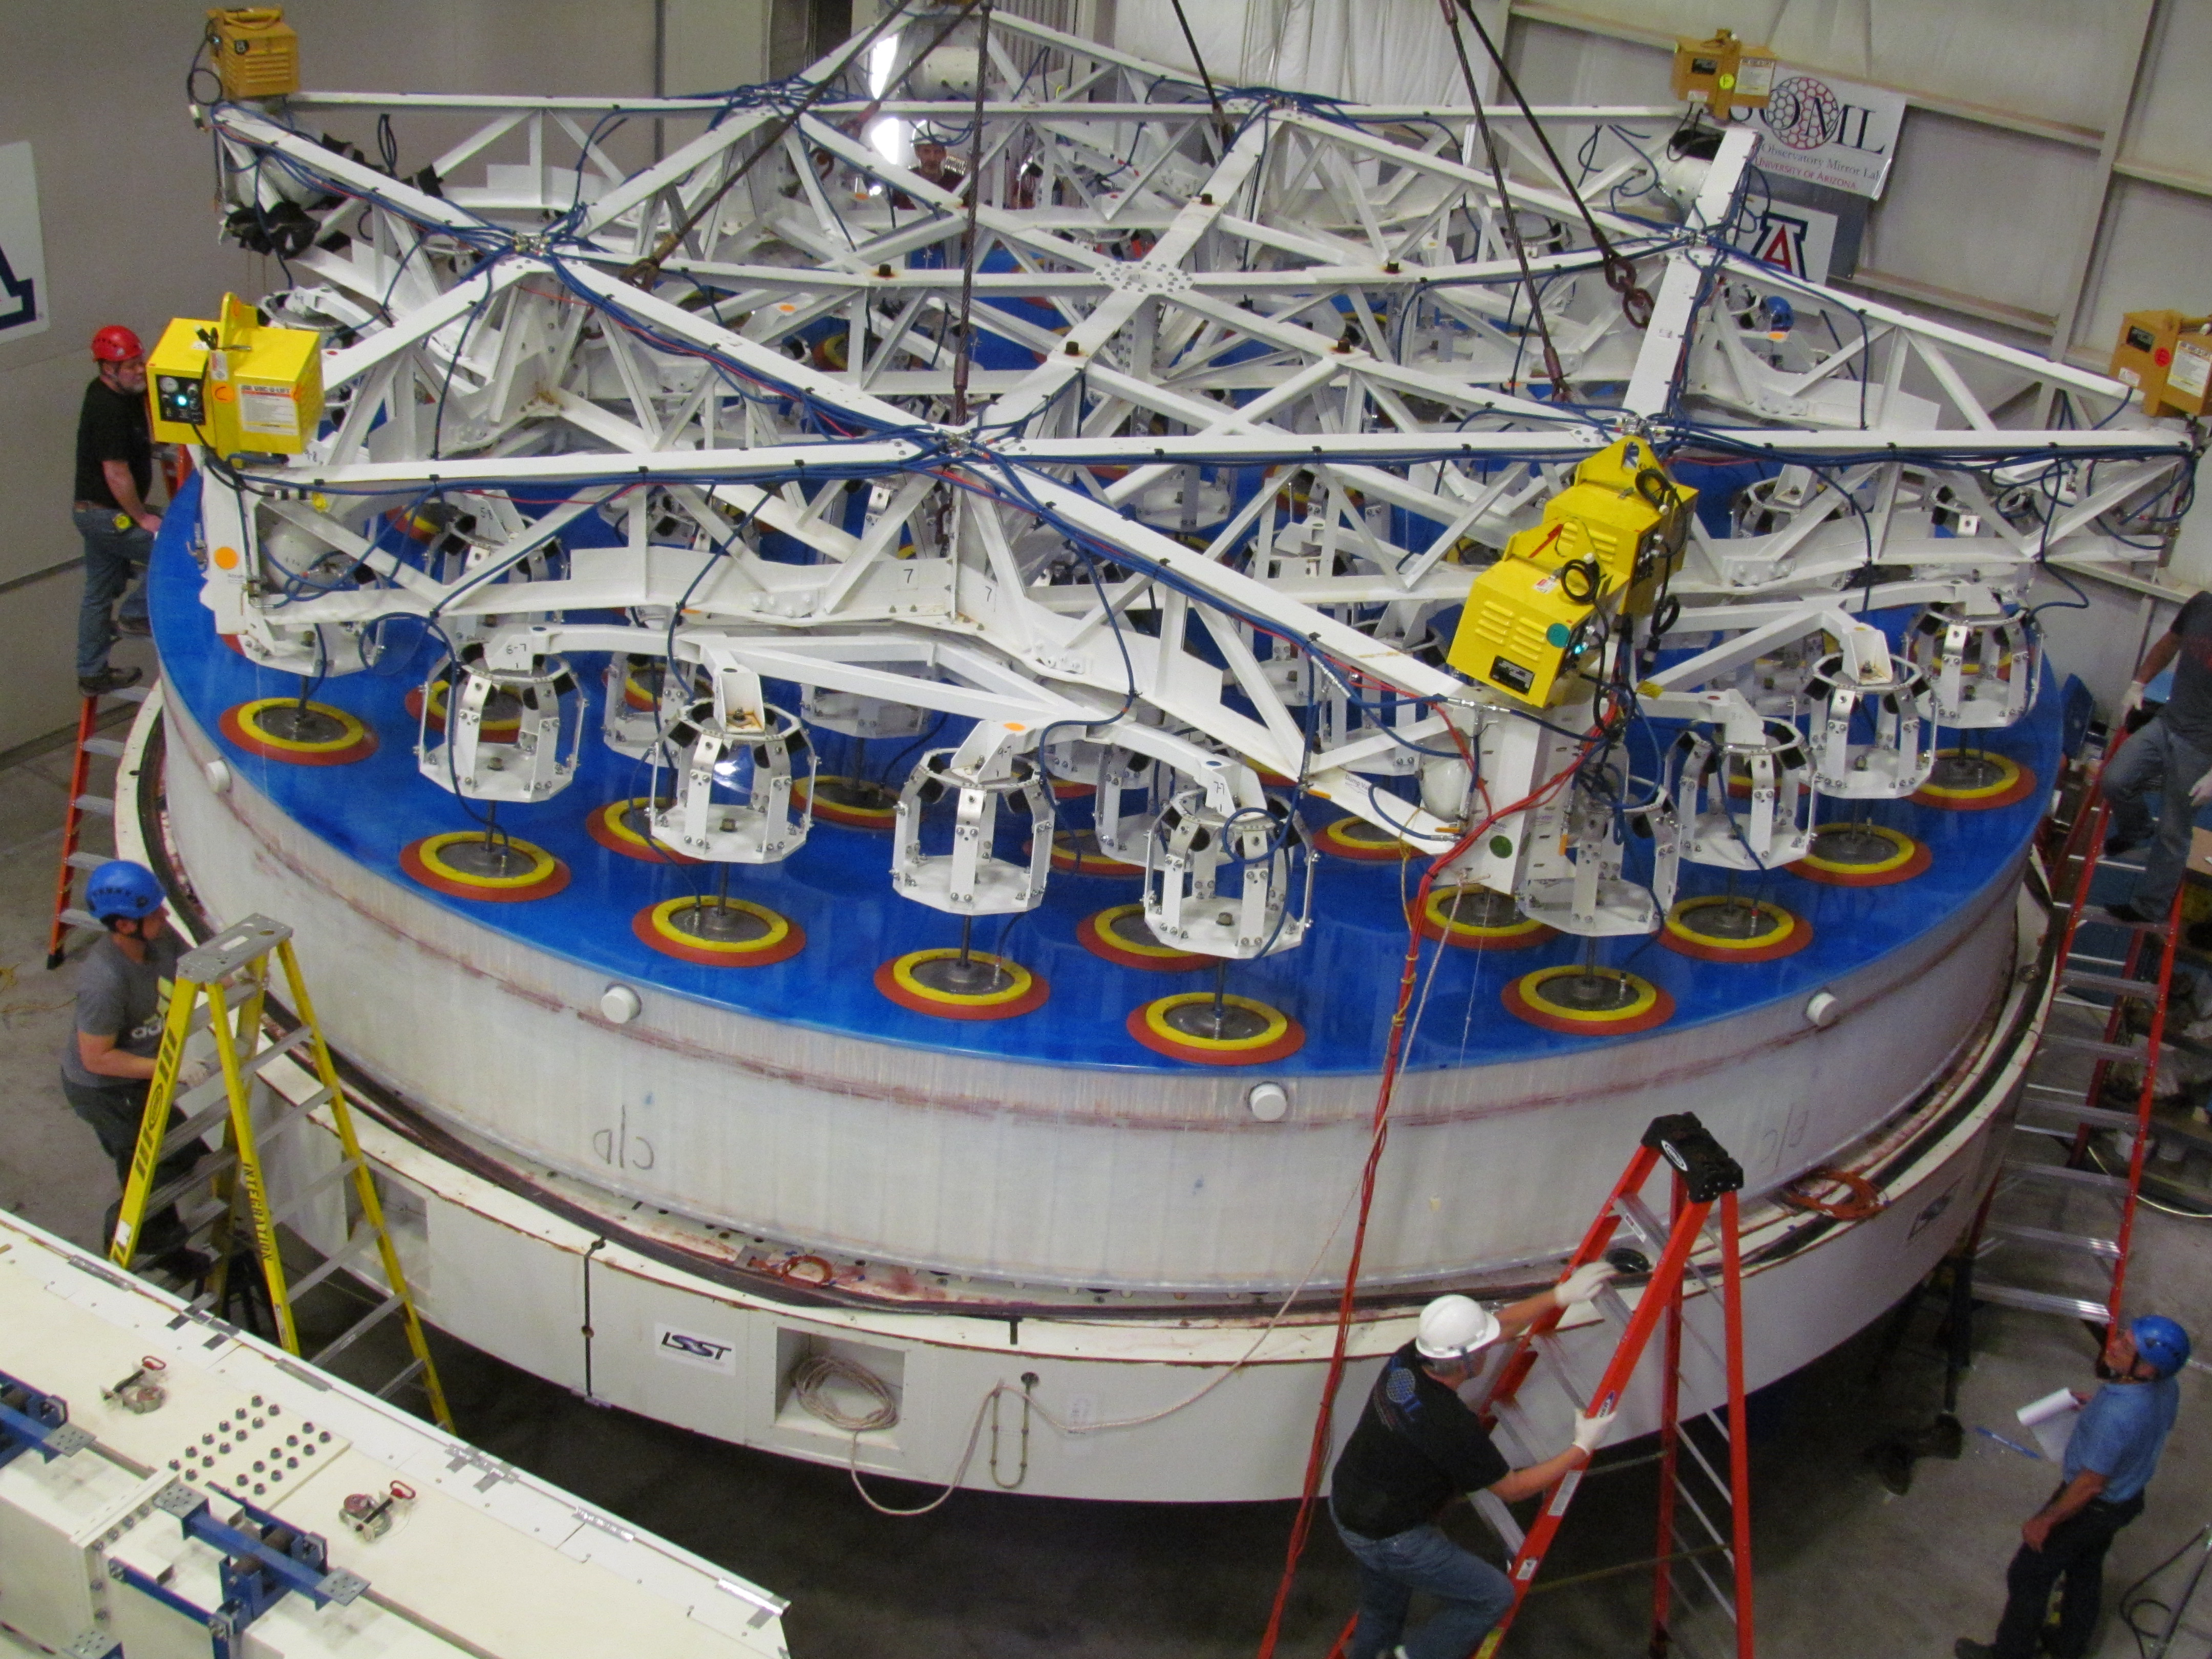

M1M3 Lifted from Polishing Cell to Box

The Primary/Tertiary Mirror is lifted from the polishing cell to its box. The lifter is supported by the crane above the Mirror with 54 vacuum pads on the Mirror. The pumps connecting the pads (the yellow boxes on the lifter) create a vacuum under each pad and secure the Mirror to the lifter. The bottom covers of the box are then removed so technicians can attach the Mirror's hard points, the gold-tone fixtures under the Mirror, to the blue supporting fixtures of the box.

Credit: Rubin Observatory/NSF/AURA